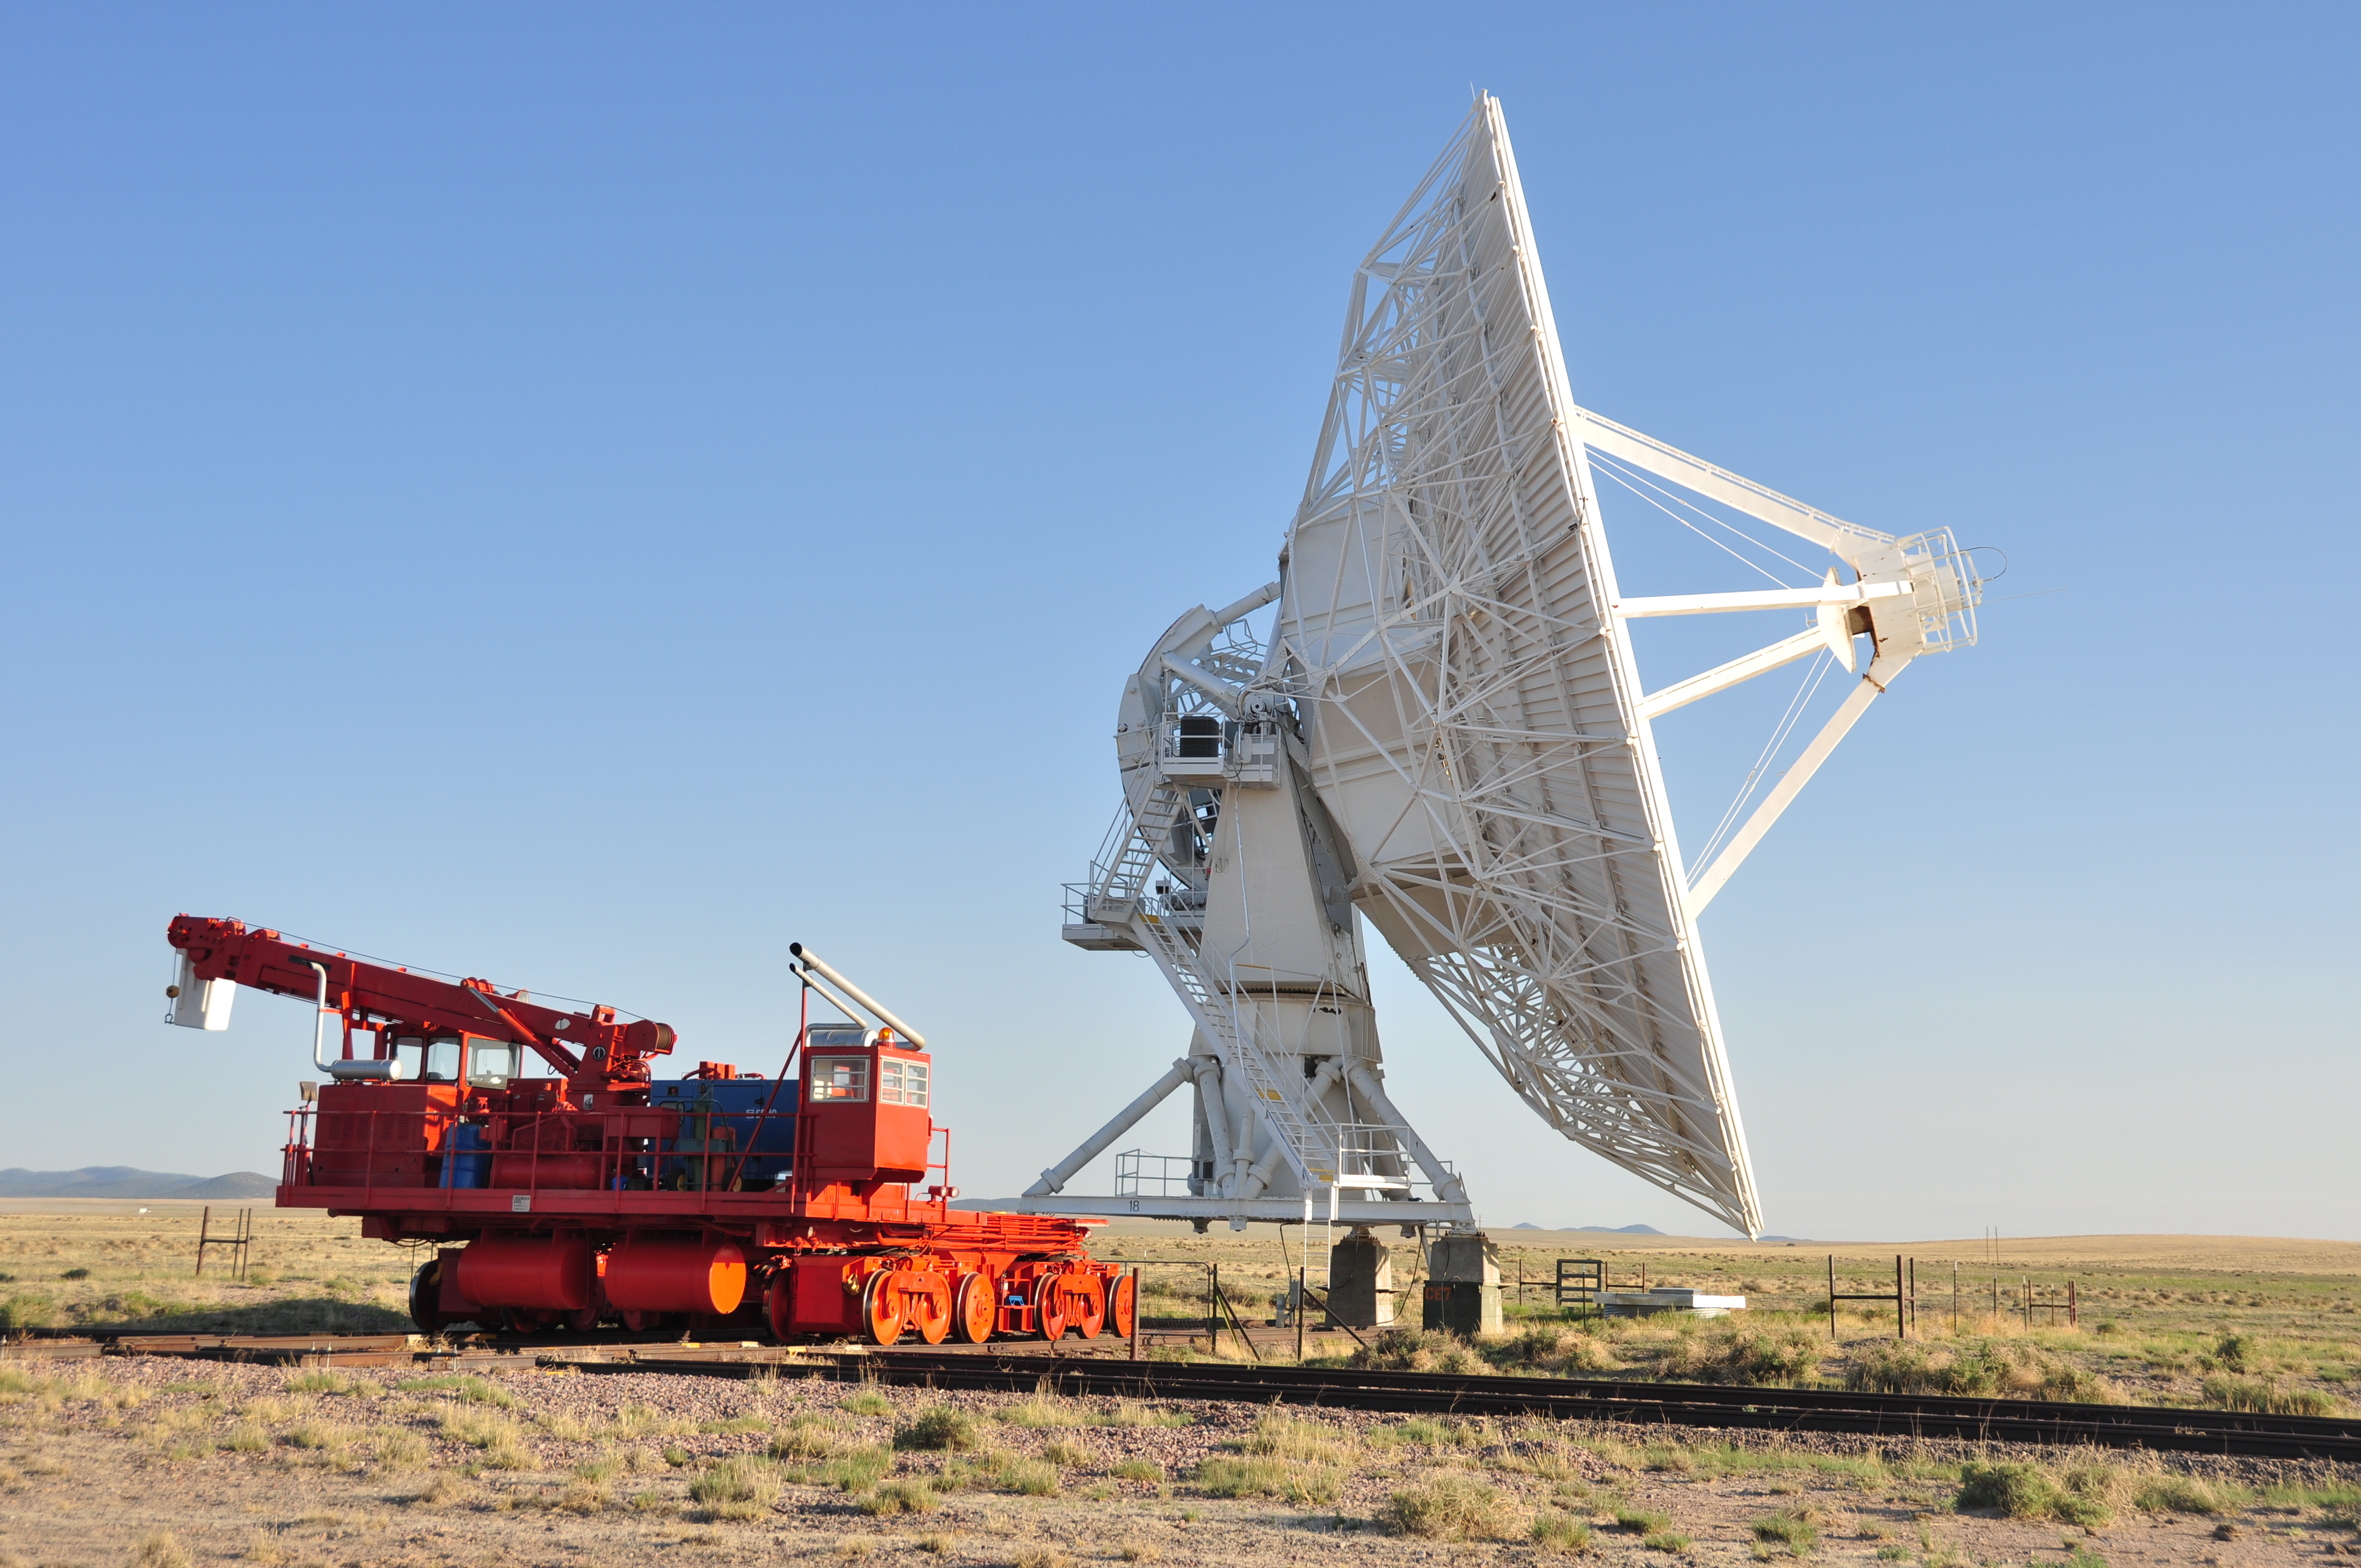

Sunny Day at the VLA

Credit: NRAO/AUI/NSF